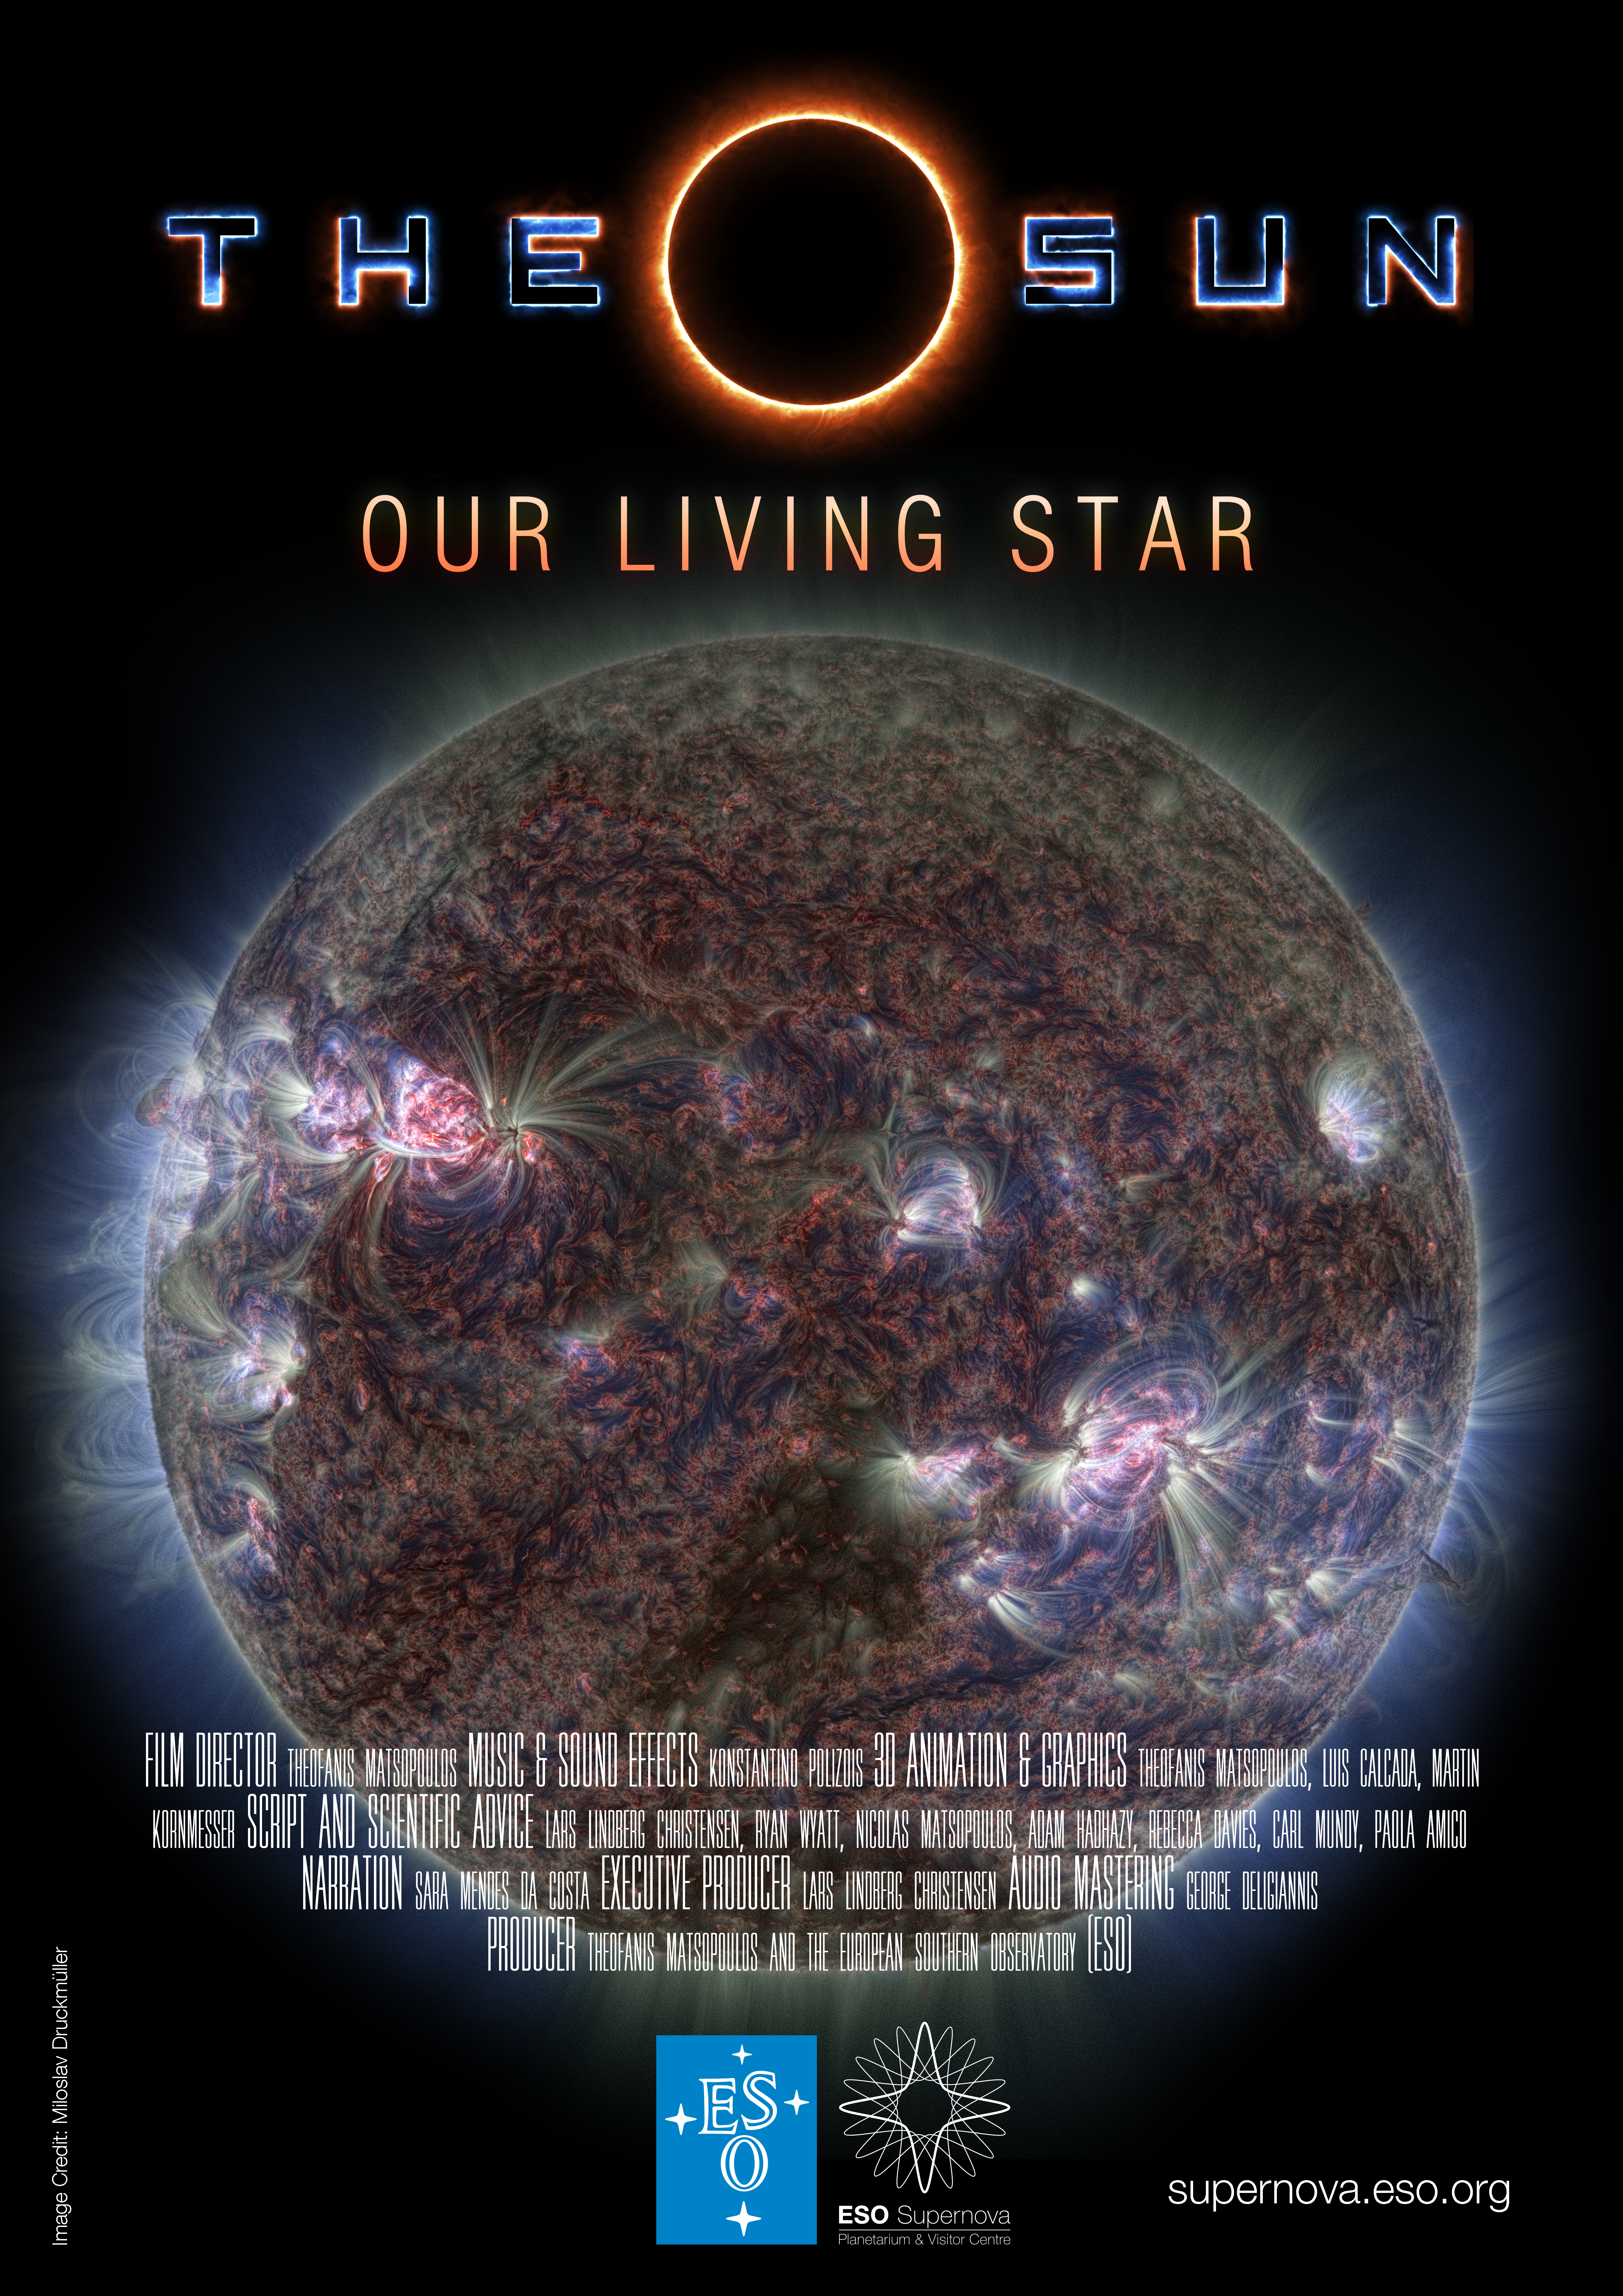

Poster for The Sun, Our Living Star

Credit: ESO